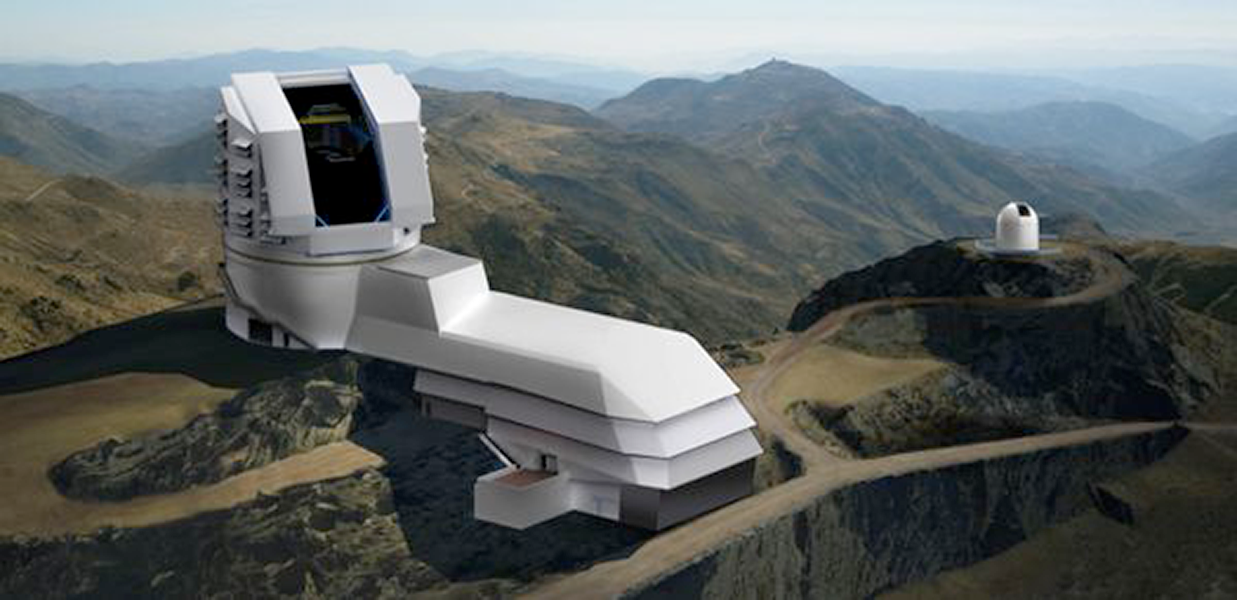

National Science Board approves LSST project

The National Science Board has approved the LSST project, allowing the NSF Director to put the top ranked ground based initiative of the 2010 Decadal Survey in a future budget. See the NSF press release 12-137. NOAO is a founding member of the LSST collaboration working on the site, enclosure, and telescope that will be located at Cerro Pachón in Chile (shown above).

Credit: Rubin Observatory/ NSF/ AURA